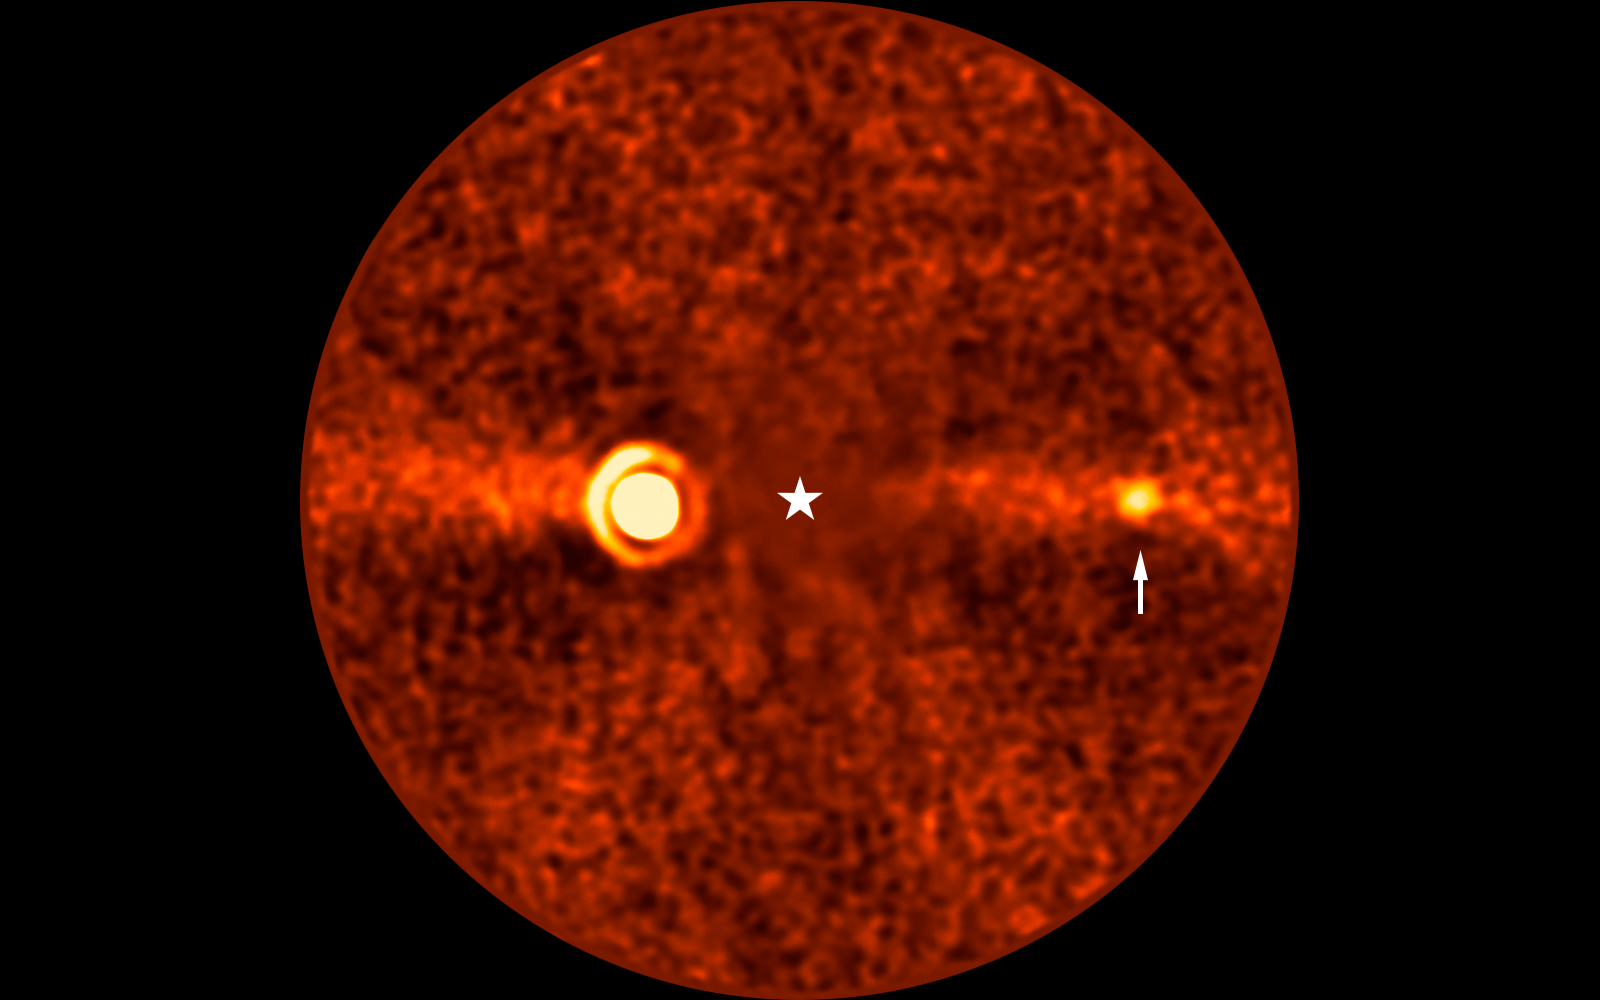

VLT image of the Beta Pictoris d exoplanet

This image, taken with ESO’s Very Large Telescope (VLT) shows Beta Pictoris d, a new planet found orbiting the star Beta Pictoris. The star is at the centre of the frame, and was subtracted when processing the data, revealing the environment around it. The new planet, indicated with an arrow, is the third one found around this star. The other two are Beta Pictoris b –– the bright source to the left, and Beta Pictoris c, orbiting much closer to the star and not seen here.

The image was taken with the ERIS instrument at the VLT. Based on its infrared brightness and colour, the new planet appears to be a gas giant, about 2.4 times more massive than Jupiter.

The diffuse horizontal band in this image is a debris disc around the star, seen here edge-on, the leftover material of planetary formation.

Credit: ESO/B. Sutlieff, M. Bonse et al.